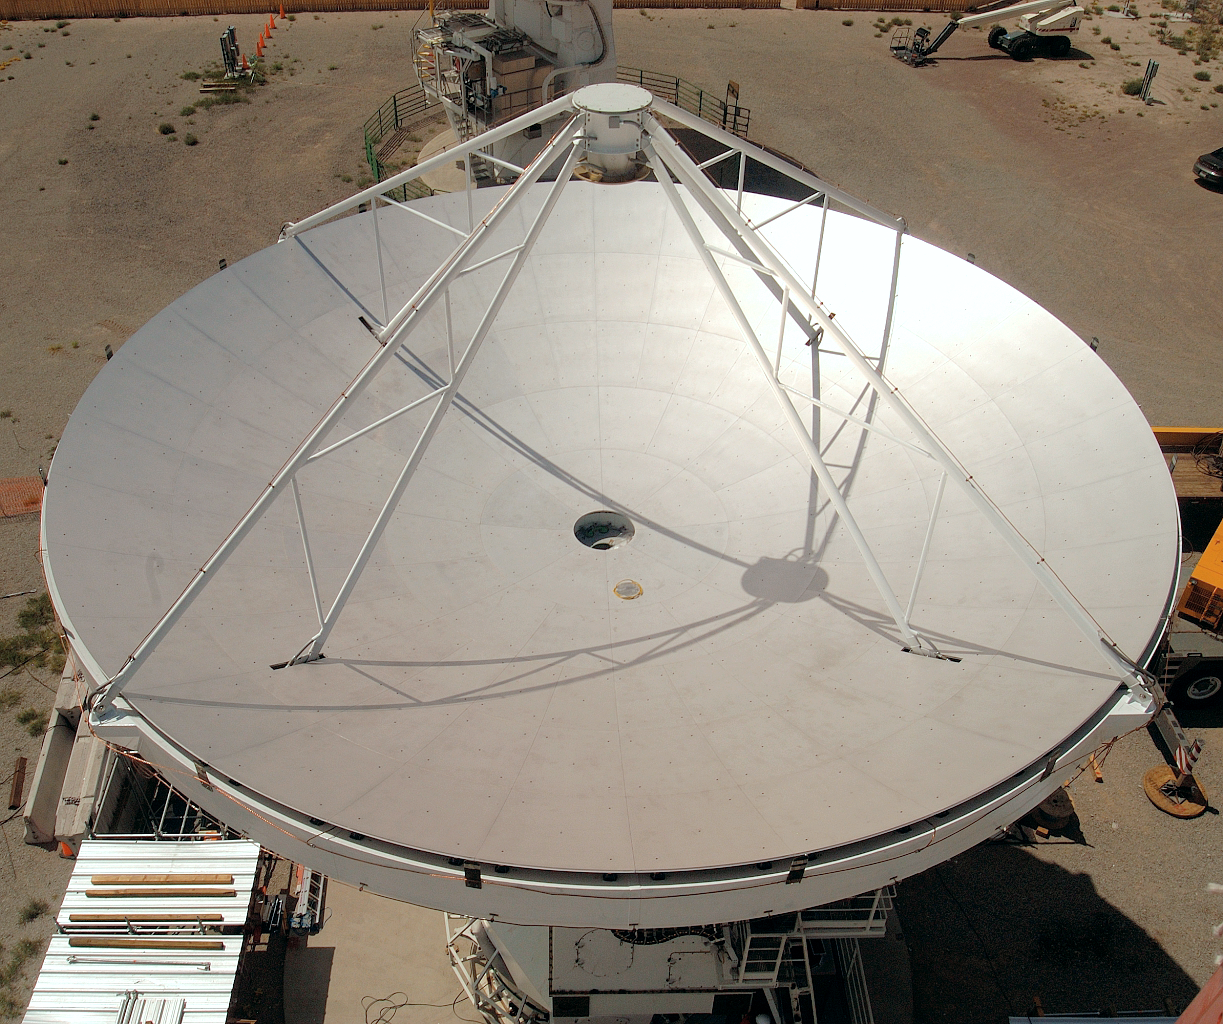

ALMA antenna

The European antenna prototype for ALMA in the Socorro test site in Arizona. The image was obtained in August 2003.

Credit: ALMA (ESO/NAOJ/NRAO)